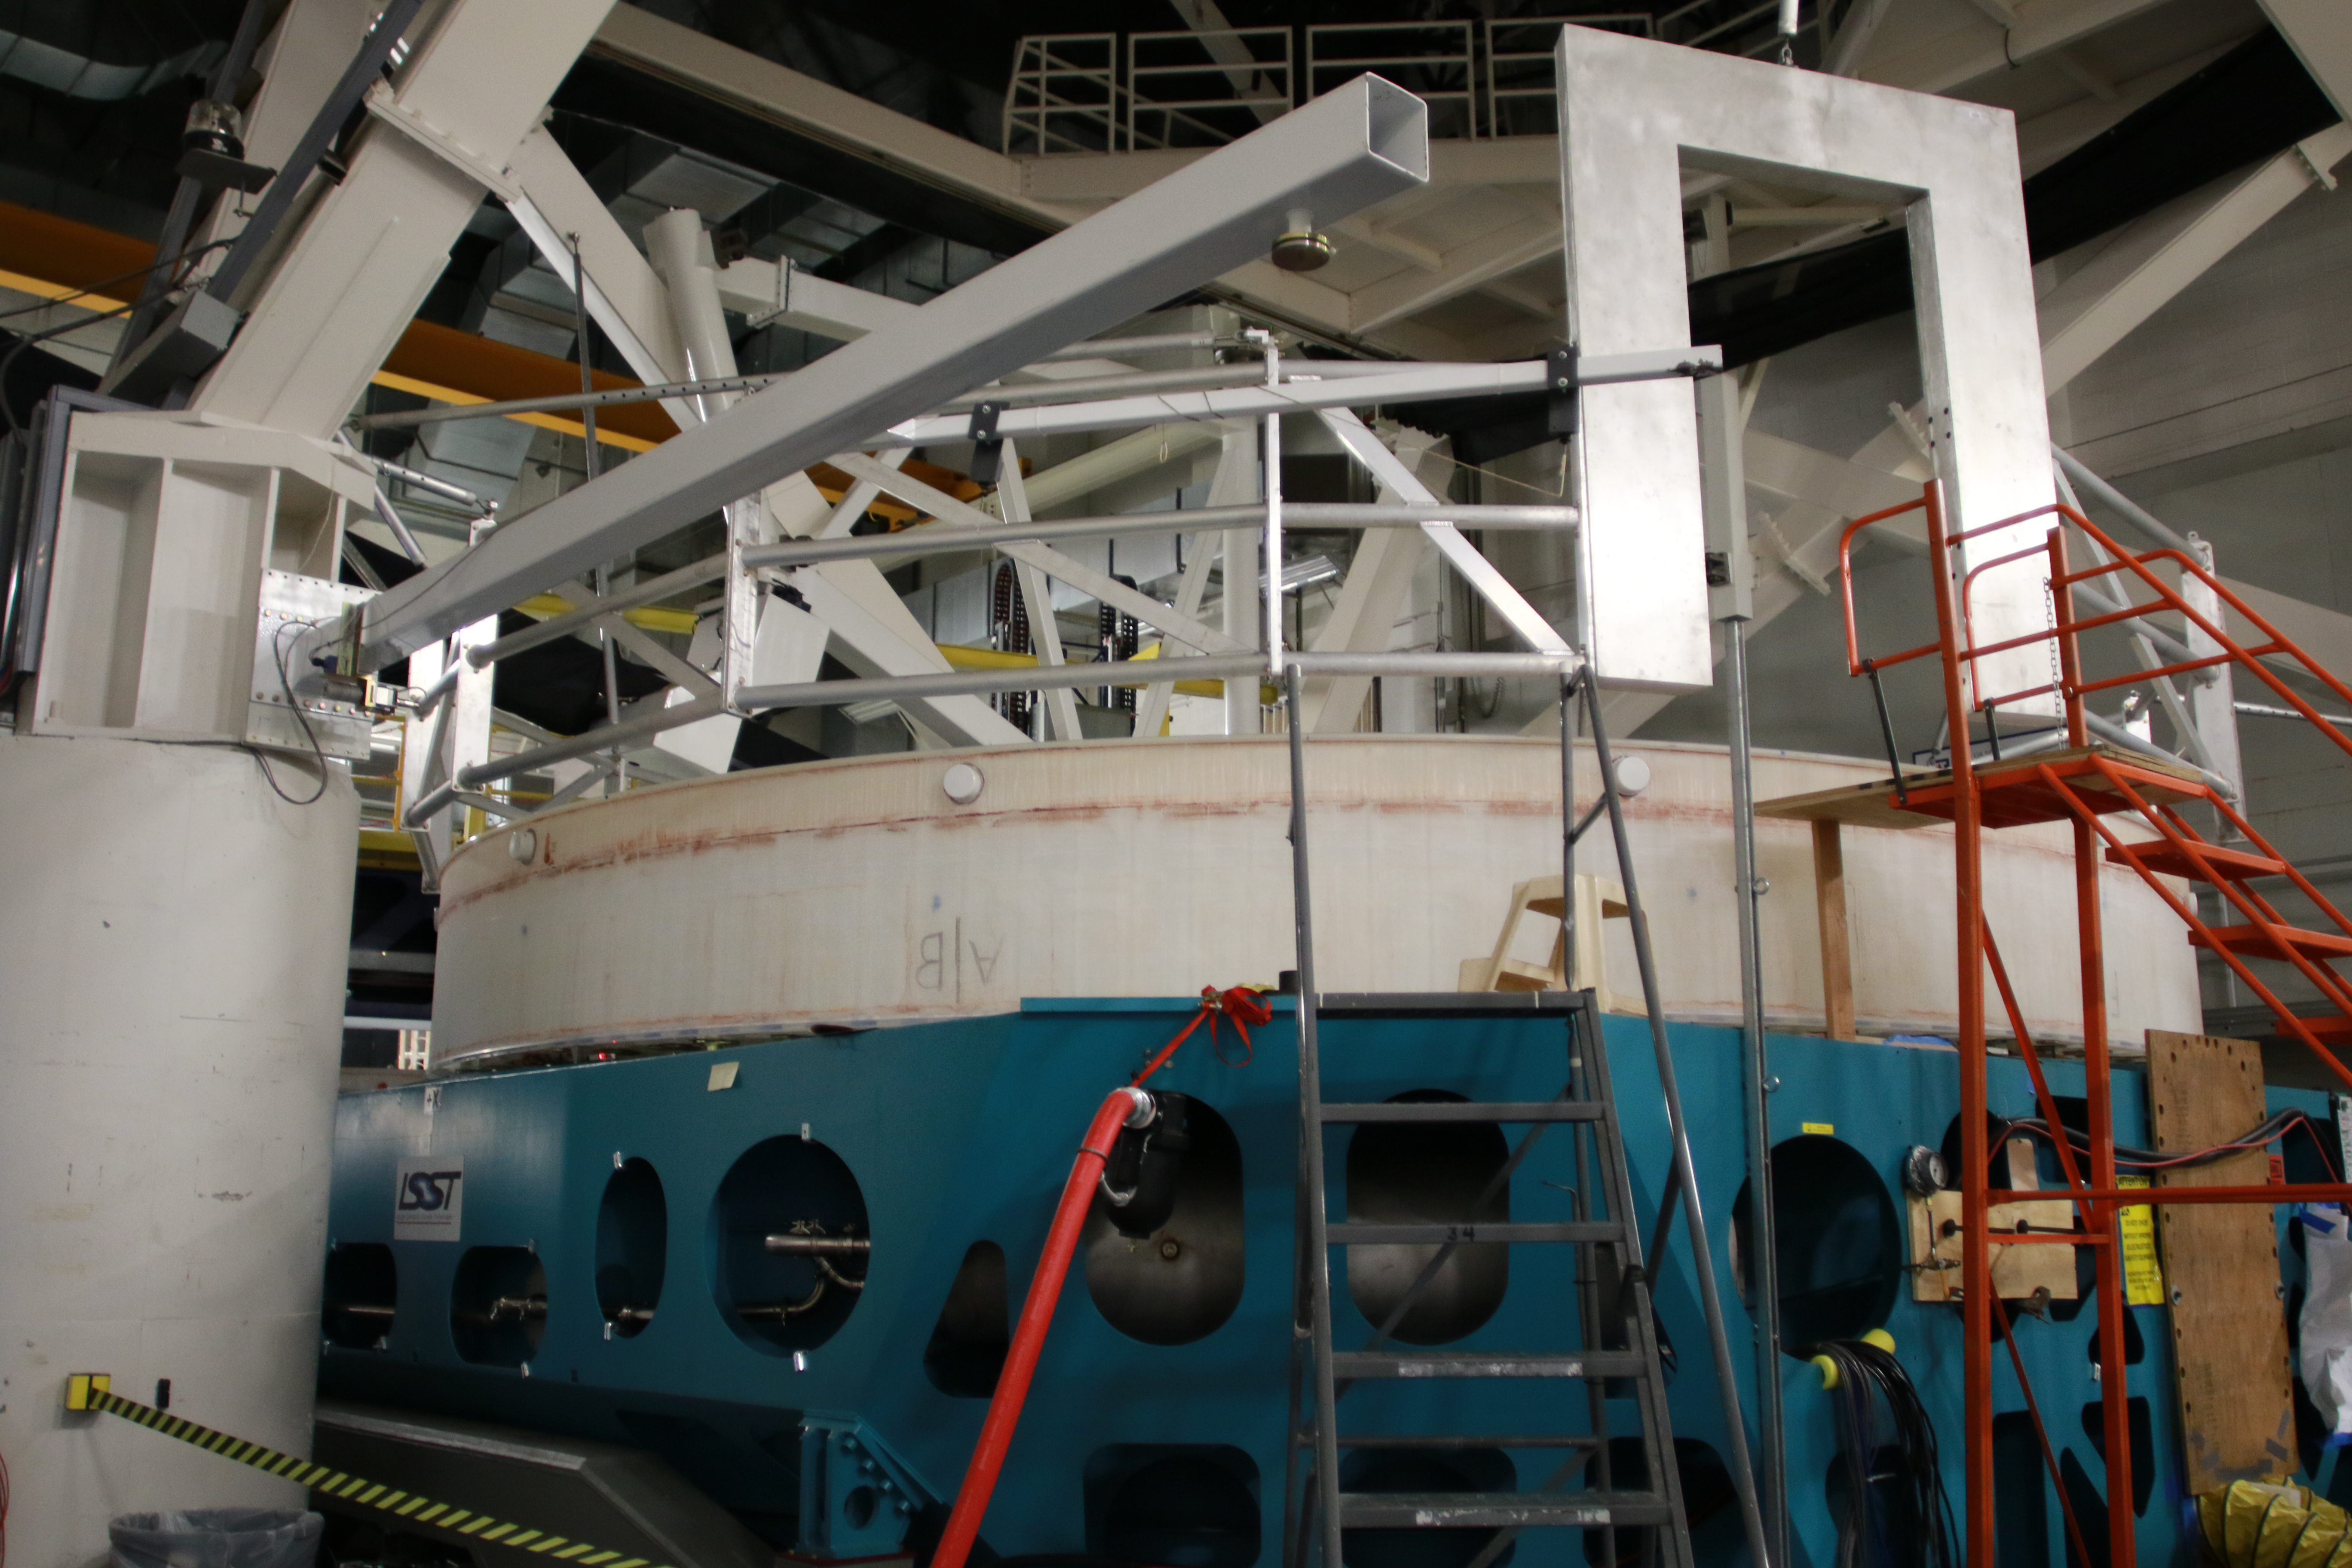

M1M3 Optical Testing

The LSST Primary/Tertiary Mirror (M1M3) is currently in the Richard F Caris Mirror Lab at the University of Arizona for optical testing. In January, the M1M3 on its support system was positioned at the bottom of the lab’s interferometry tower in anticipation of two test campaigns. The first, which has just concluded, took place from January 14-25. The second campaign is scheduled for February 11-22. Read more at https://project.lsst.org/optical-optimization

Credit: Rubin Observatory/NSF/AURA